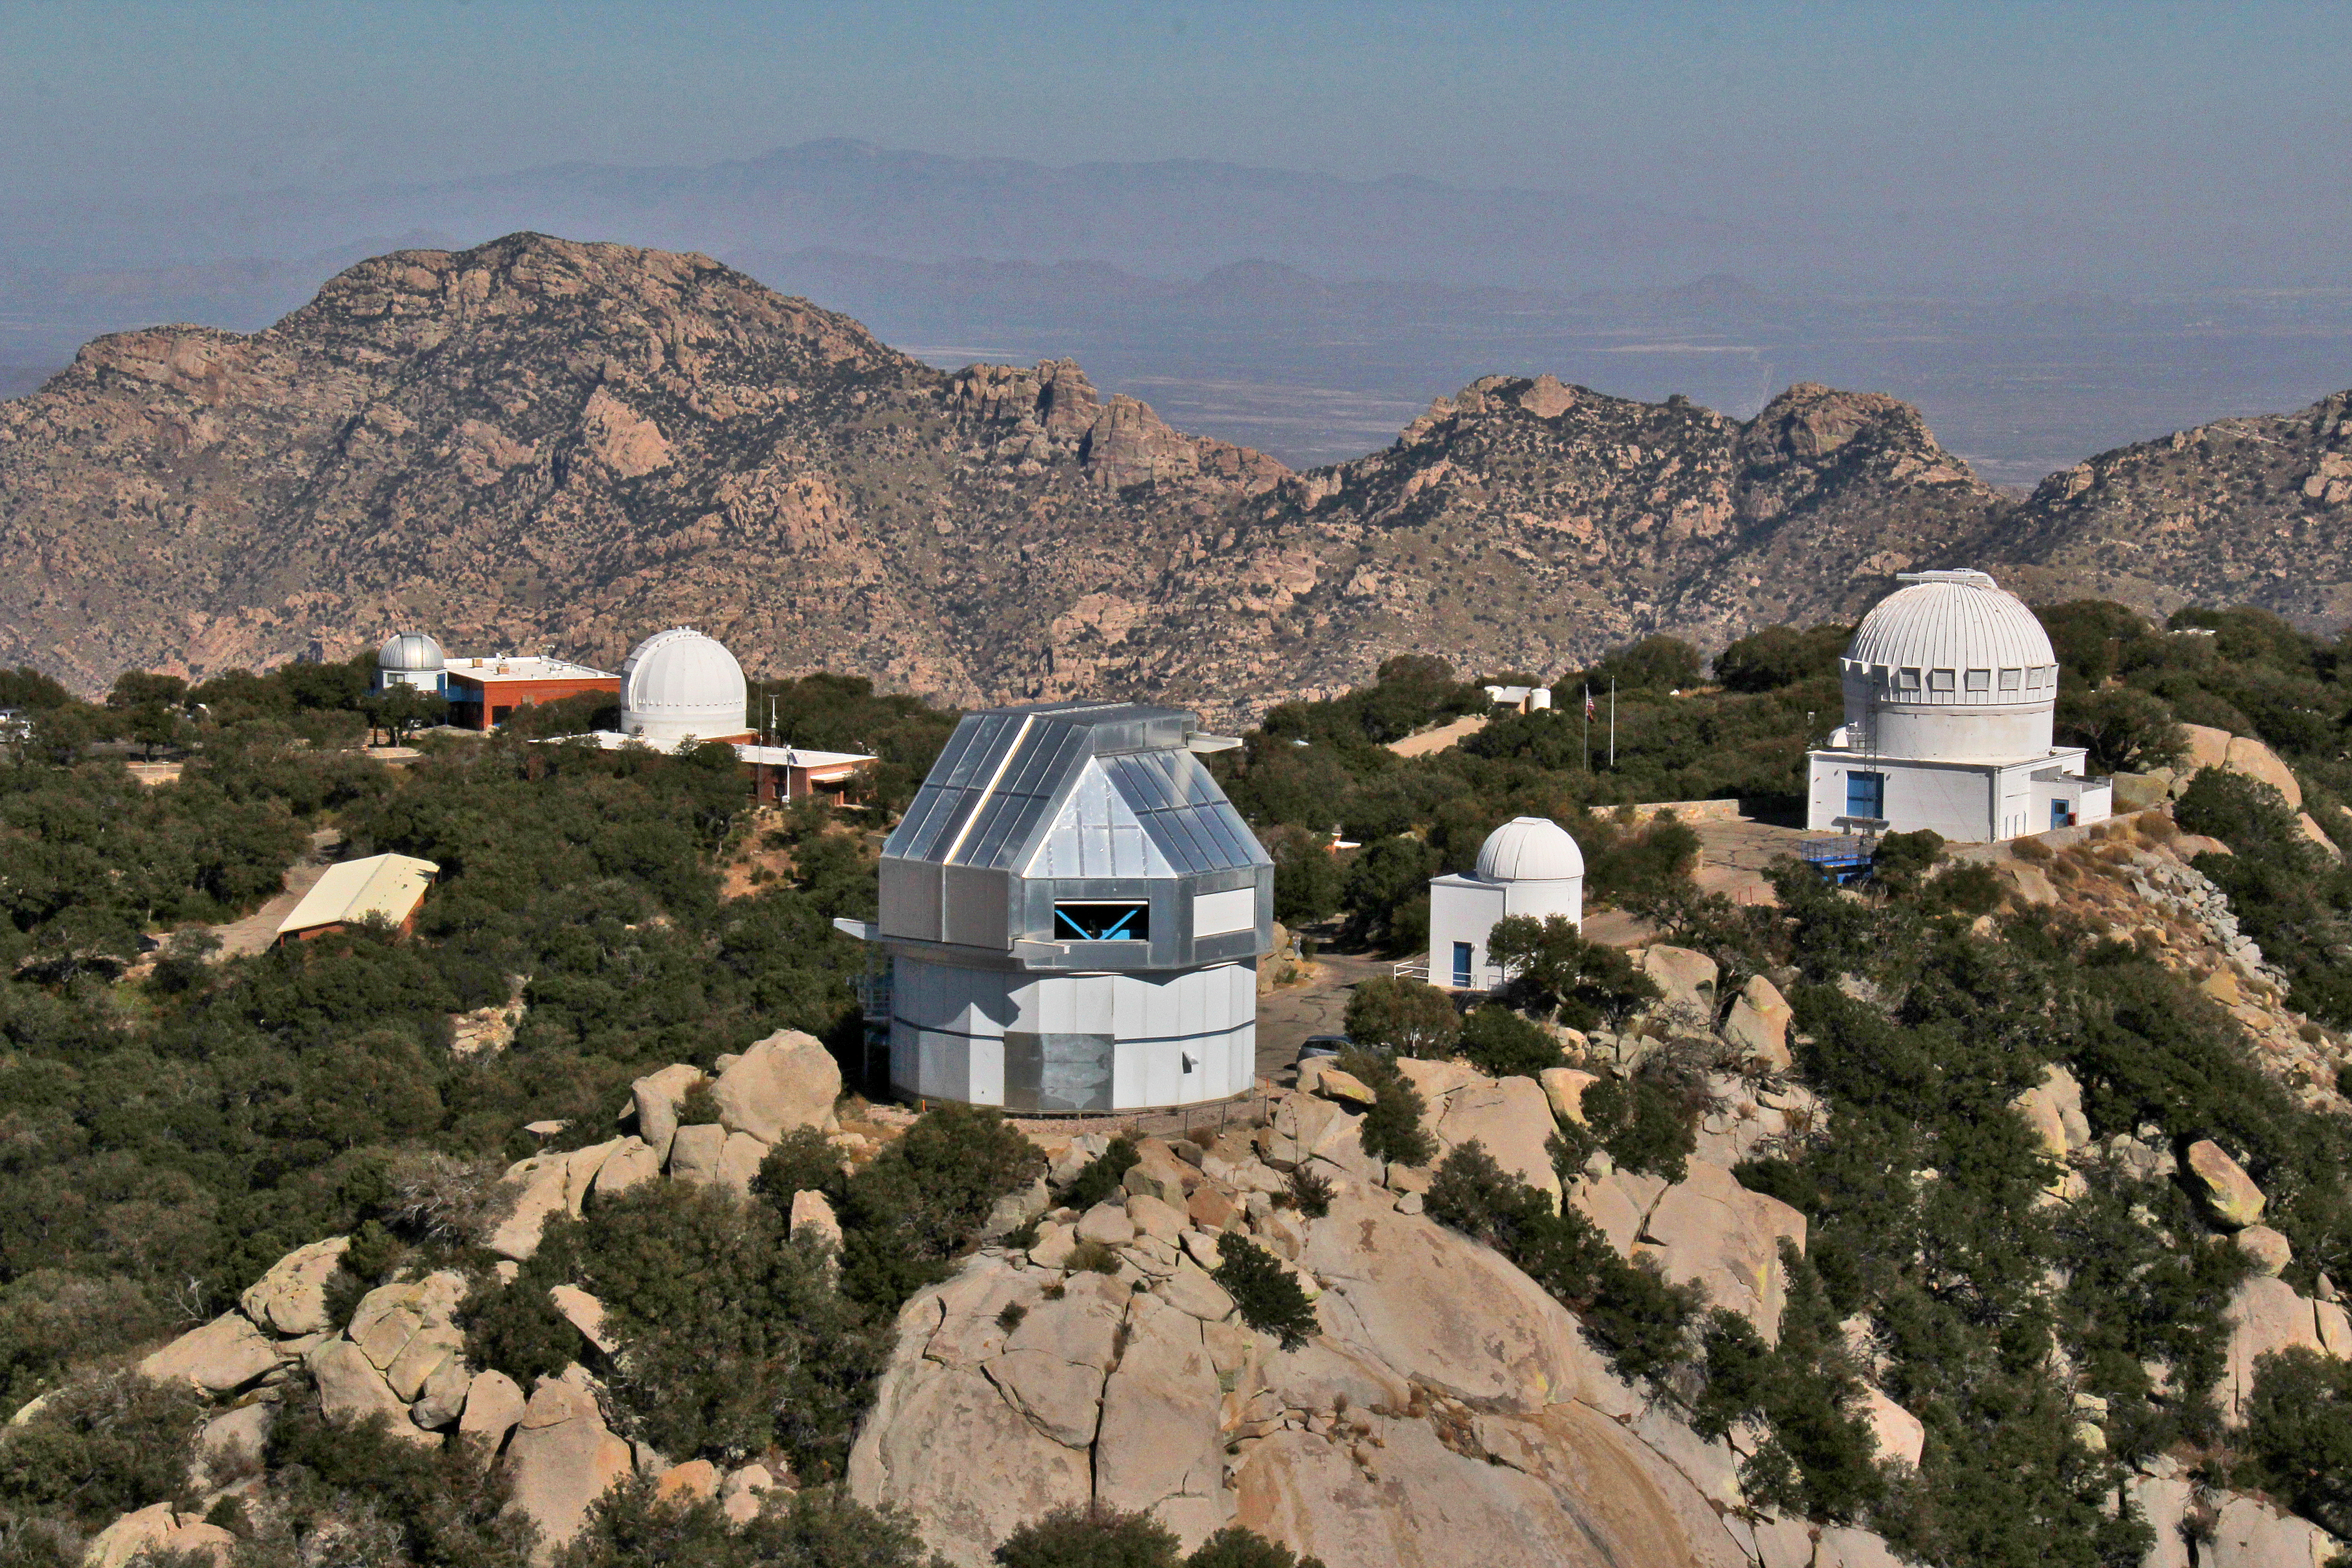

Aerial view of Kitt Peak National Observatory, 29 October 2012

Aerial view of Kitt Peak National Observatory, from 29 October 2012.

Credit: P. Marenfeld/NOIRLab/NSF/AURA/ and E. Acosta/Vera C. Rubin Observatory/ NOIRLab/ NSF/ AURA